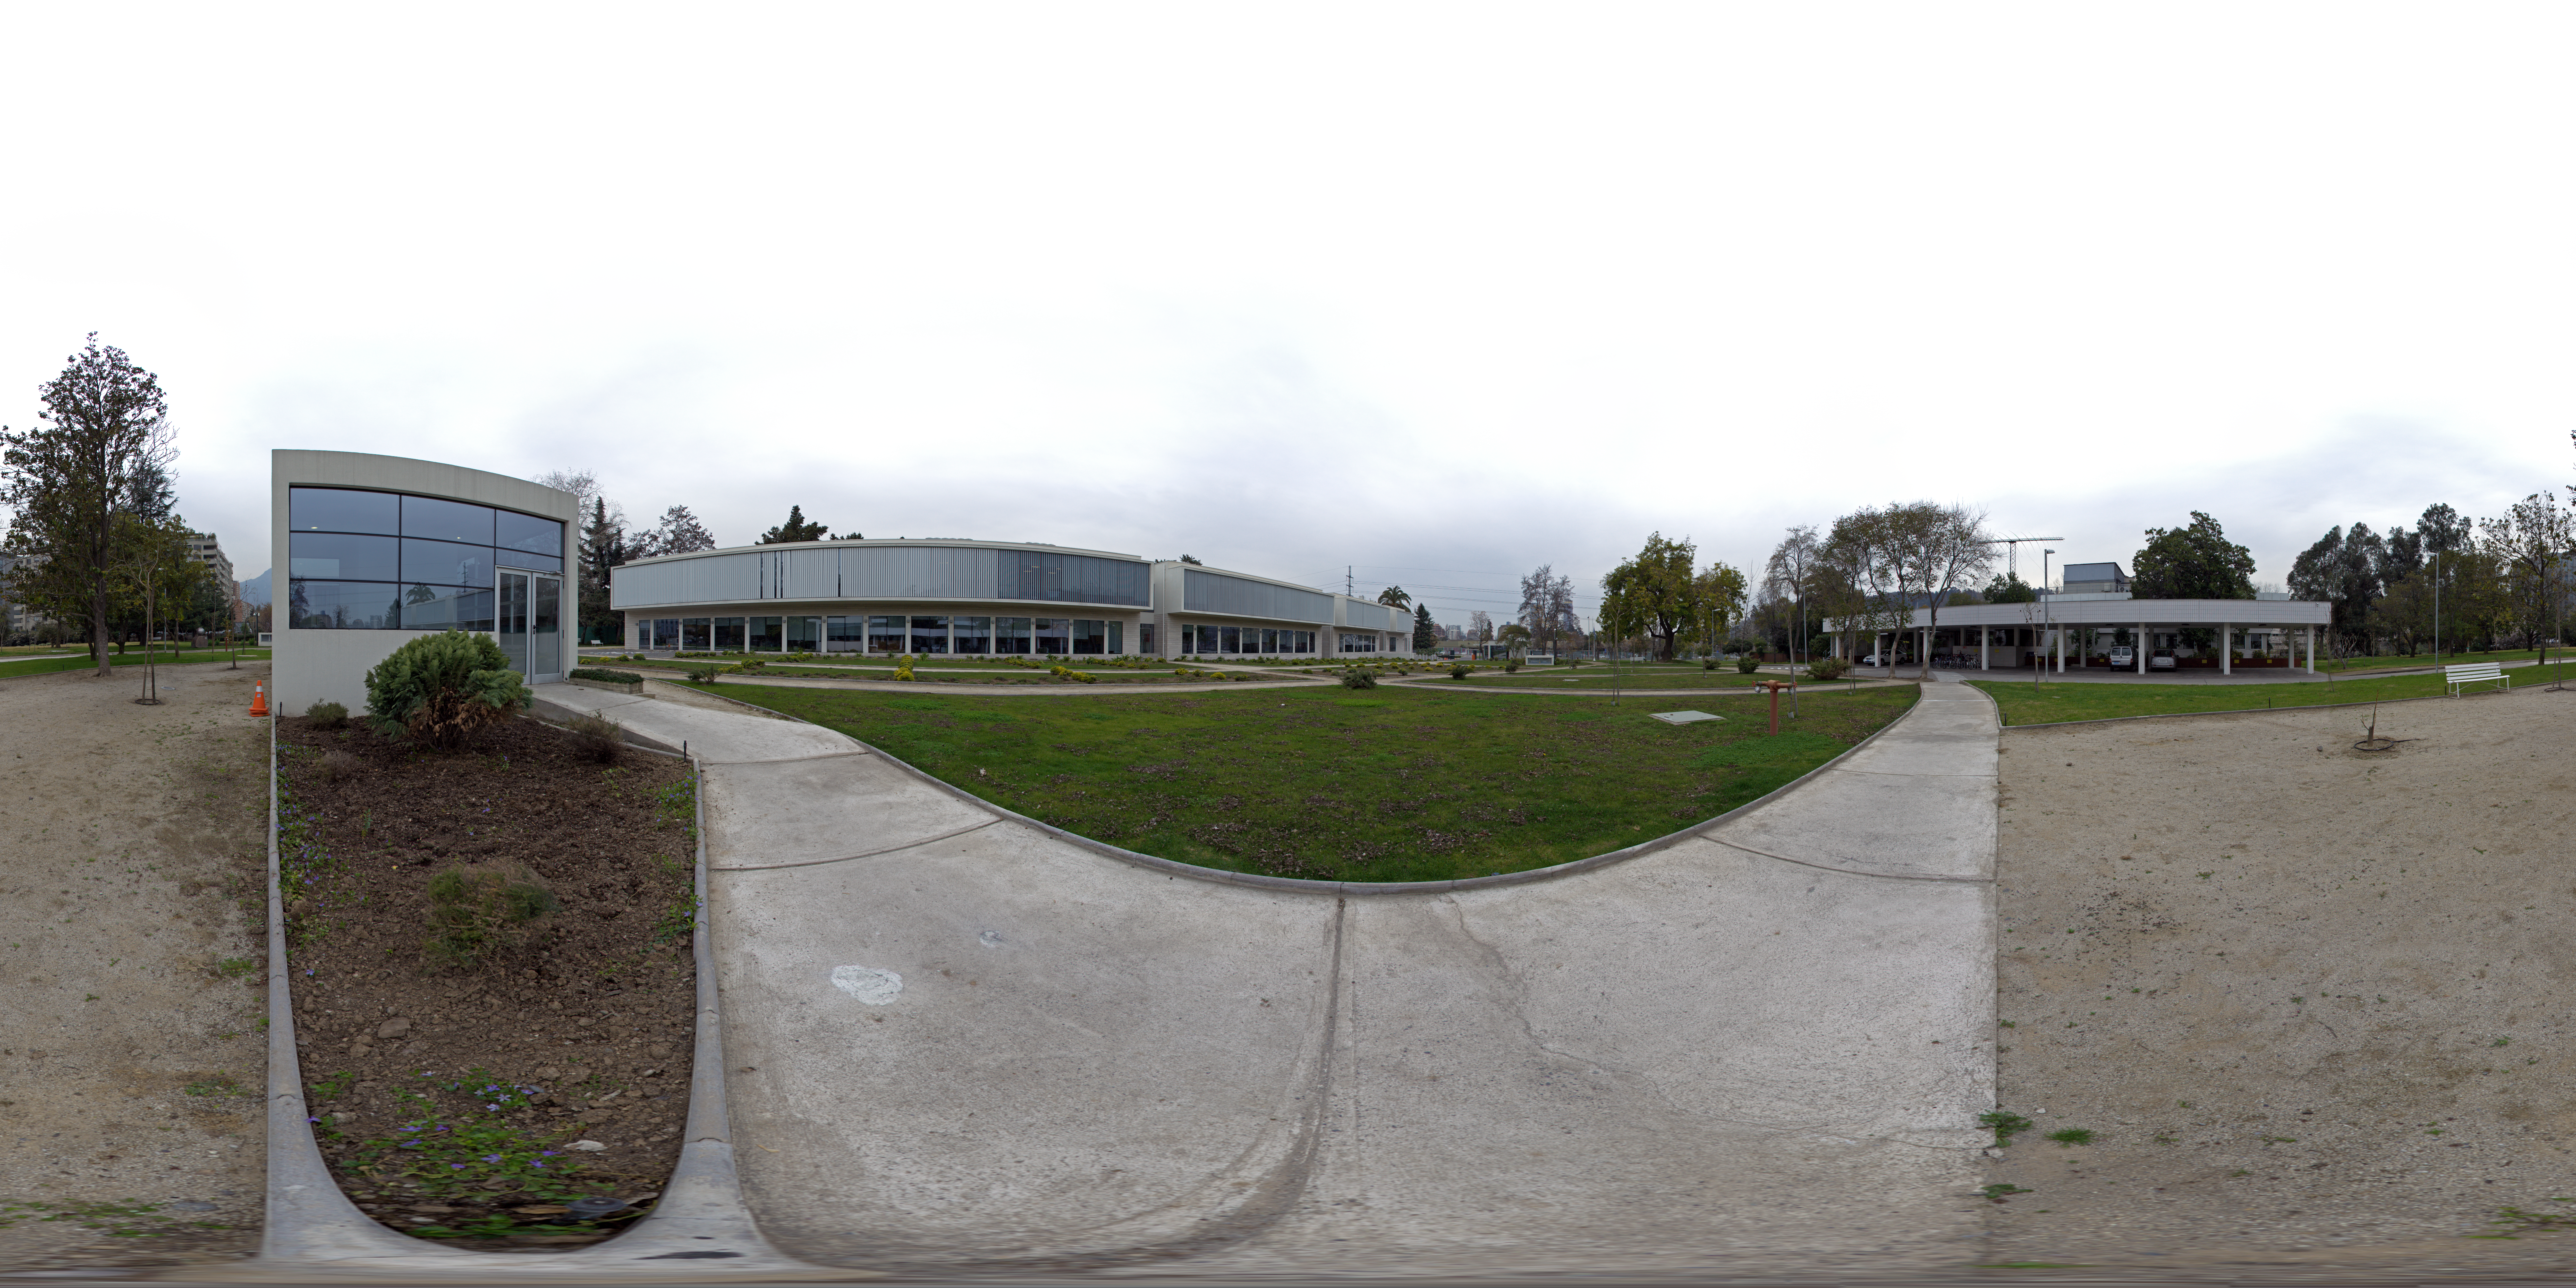

ESO Santiago central office panorama

This is a 360 degree panorama view of the Santiago Central Office headquarters of the Atacama Large Millimeter/submillimeter Array (ALMA) project in the Vitacura district of the Chilean capital. The building, which is adjacent to ESO’s Santiago offices and was built by ESO as part of its responsibilities as the European ALMA partner, has a size of almost 7000 square metres over two storeys. It has more than 100 offices, as well as other facilities such as meeting rooms, an auditorium, and underground parking for 130 cars.

Credit: ESO